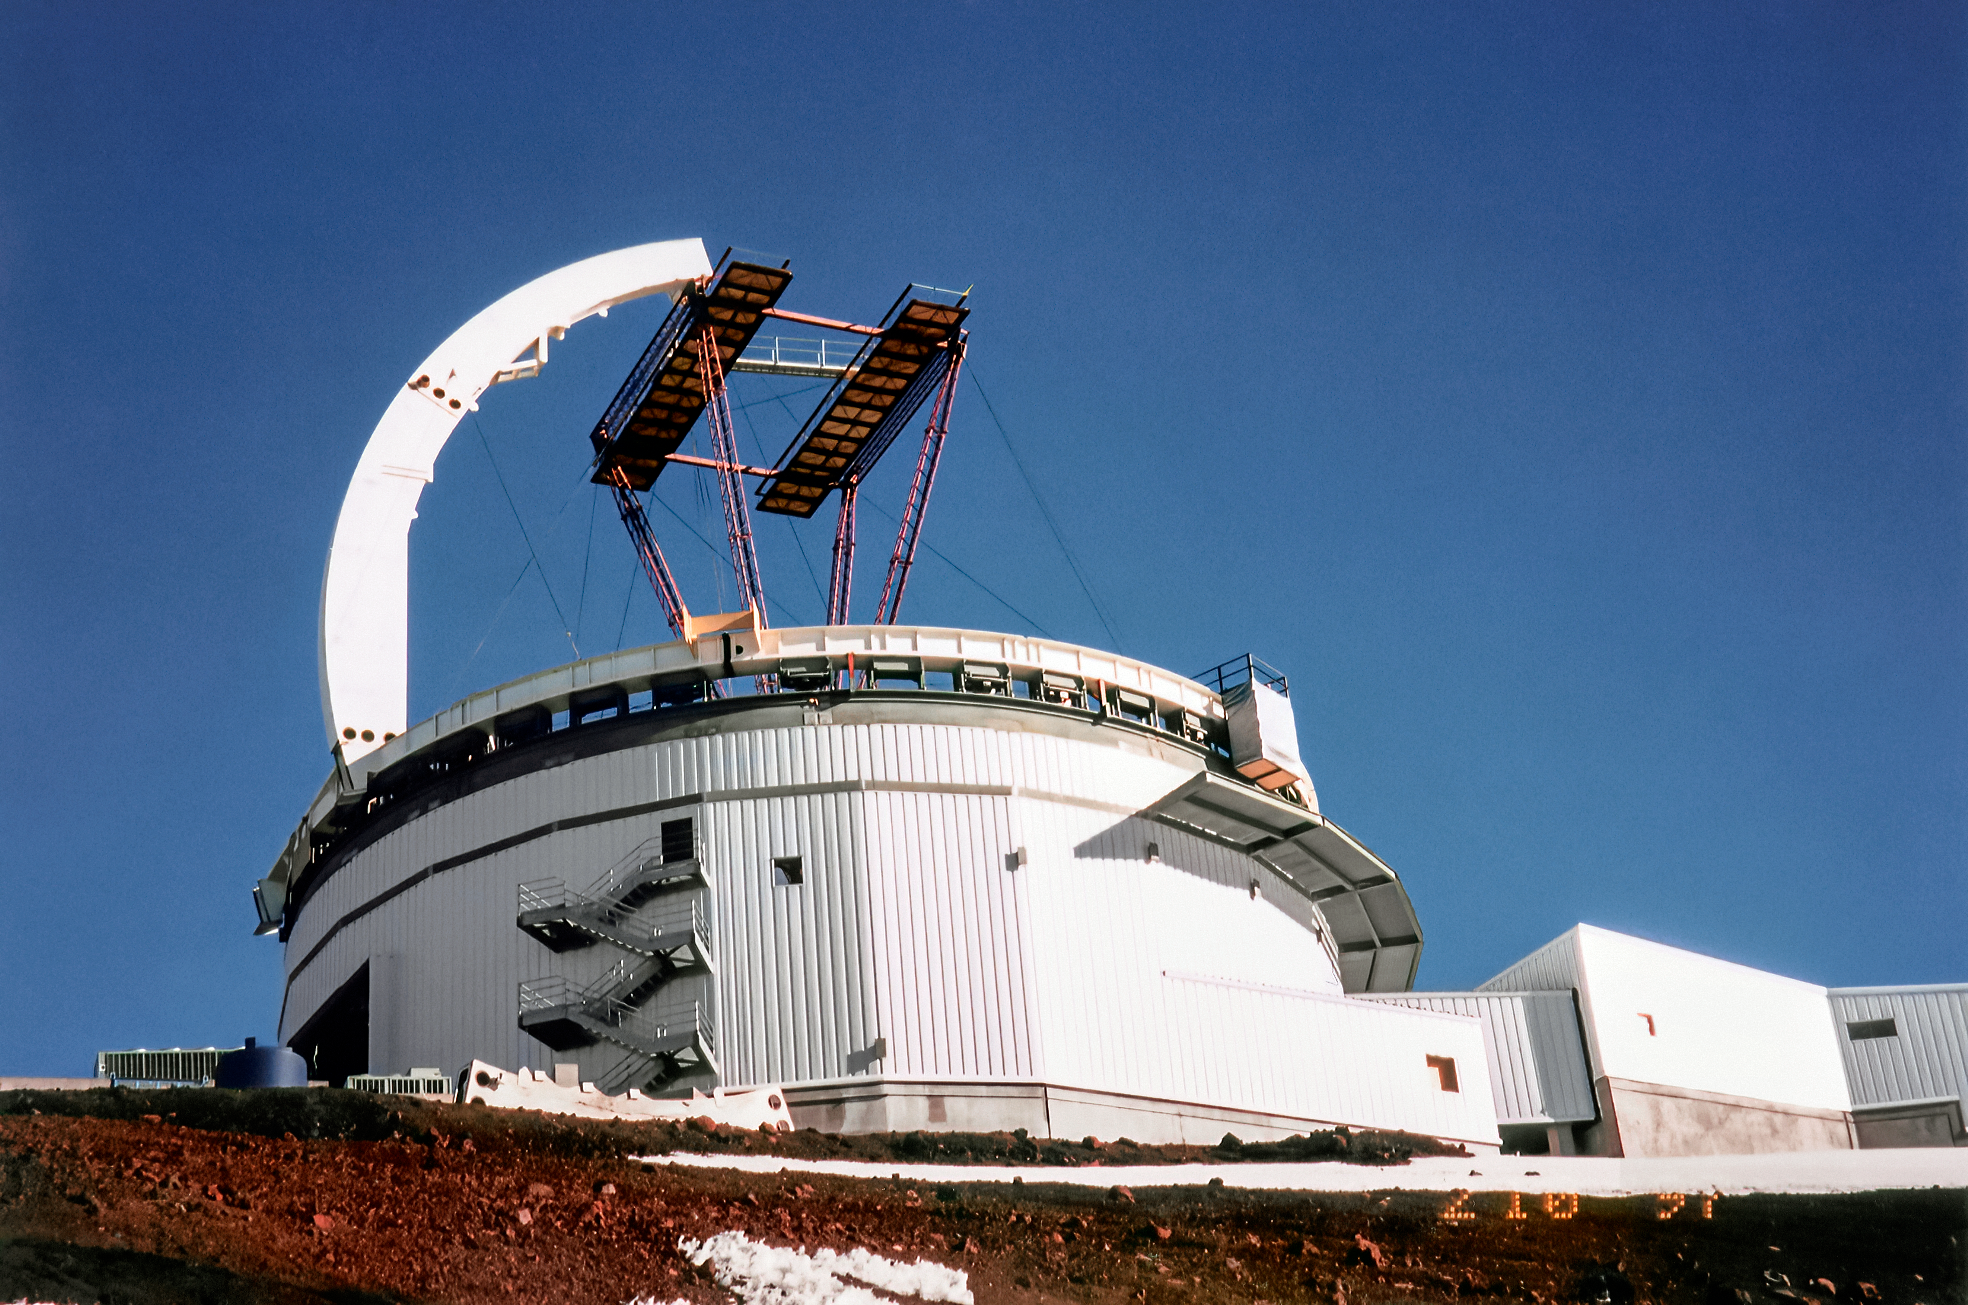

Gemini North Construction

On snowy ground near the summit of Maunakea in Hawai‘i, a construction crew is busy building Gemini North telescope. The telescope's large enclosure is beginning to take shape. This image was taken in 10 February 1997.

Credit: NOIRLab/NSF/AURA